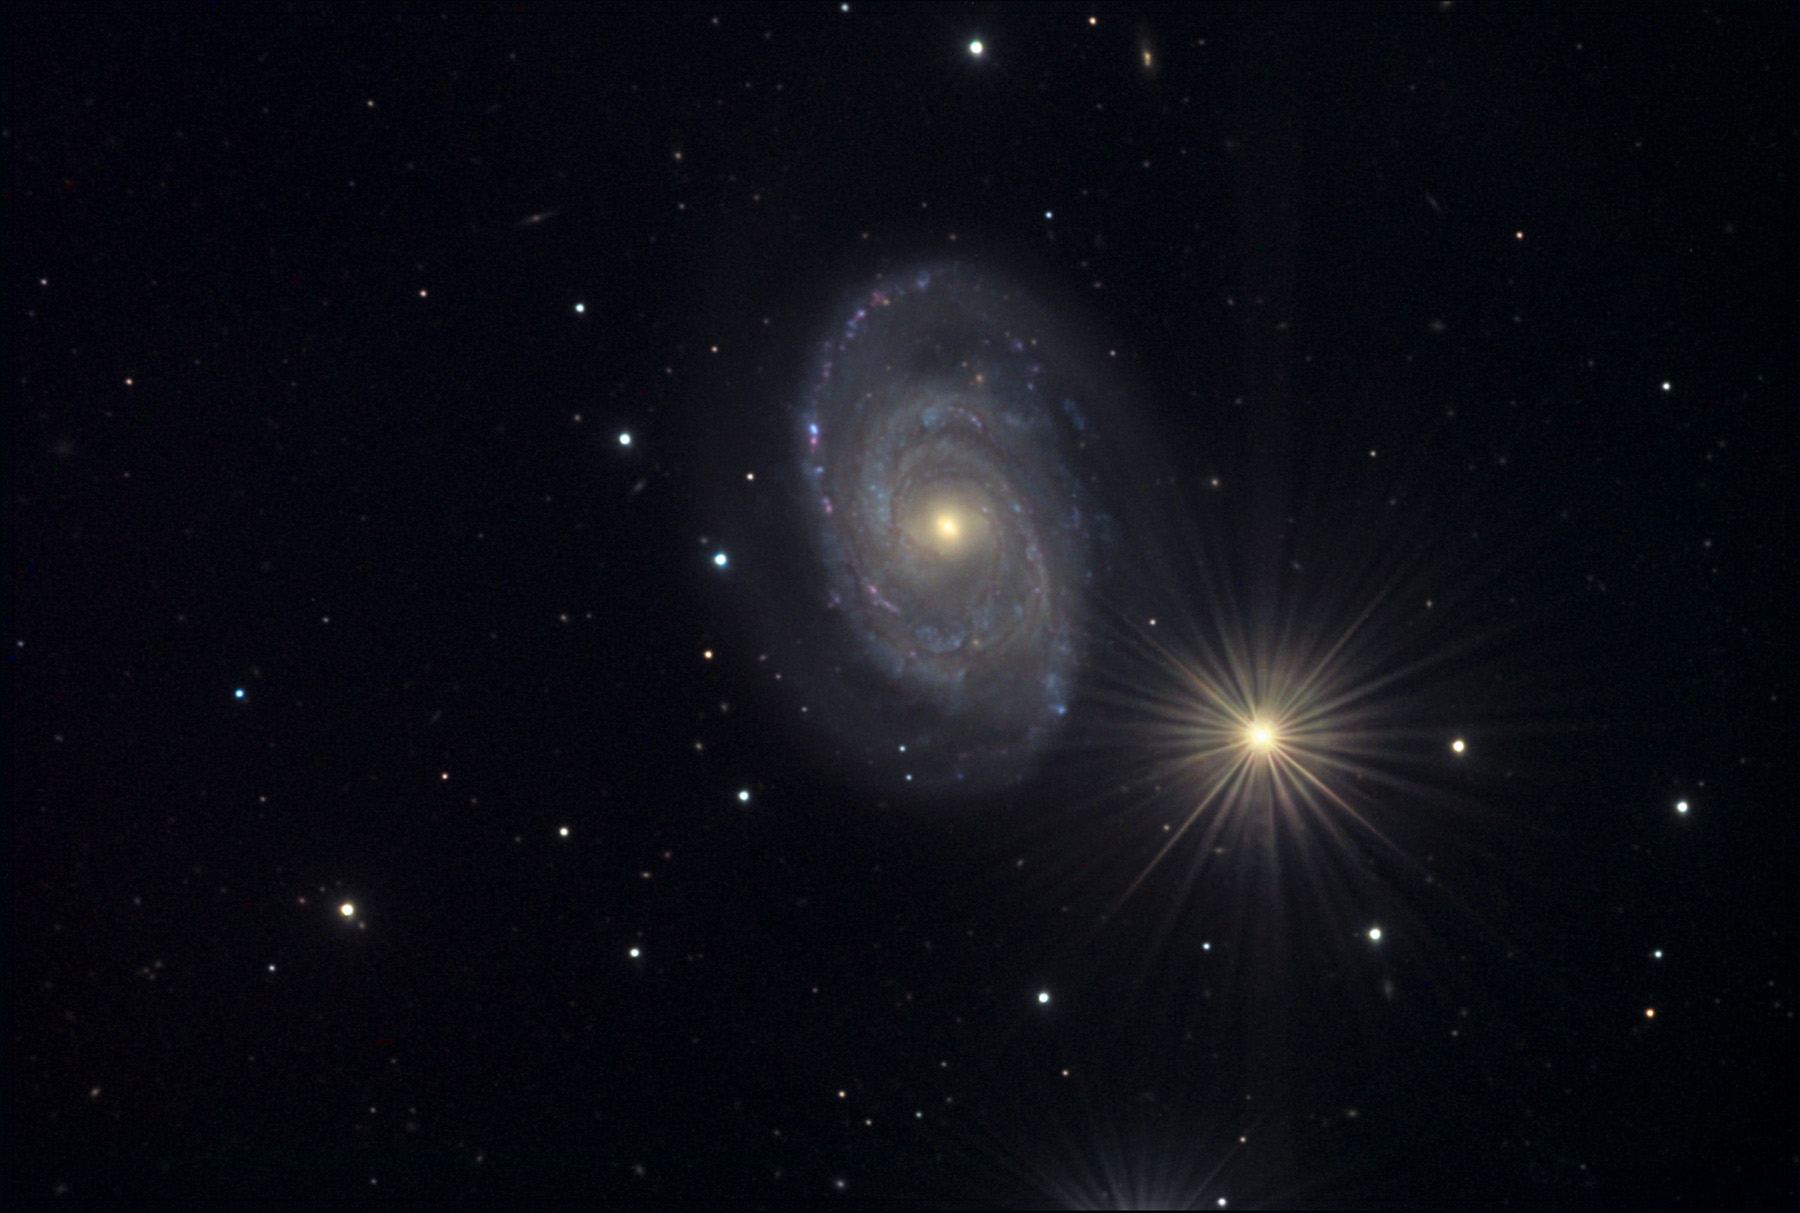

NGC 5371

This spiral galaxy is located in the constellation Canes Venatici.

This image was taken as part of Advanced Observing Program (AOP) program at Kitt Peak Visitor Center during 2014.

Credit: KPNO/NOIRLab/NSF/AURA/Joe Jordan/Adam Block